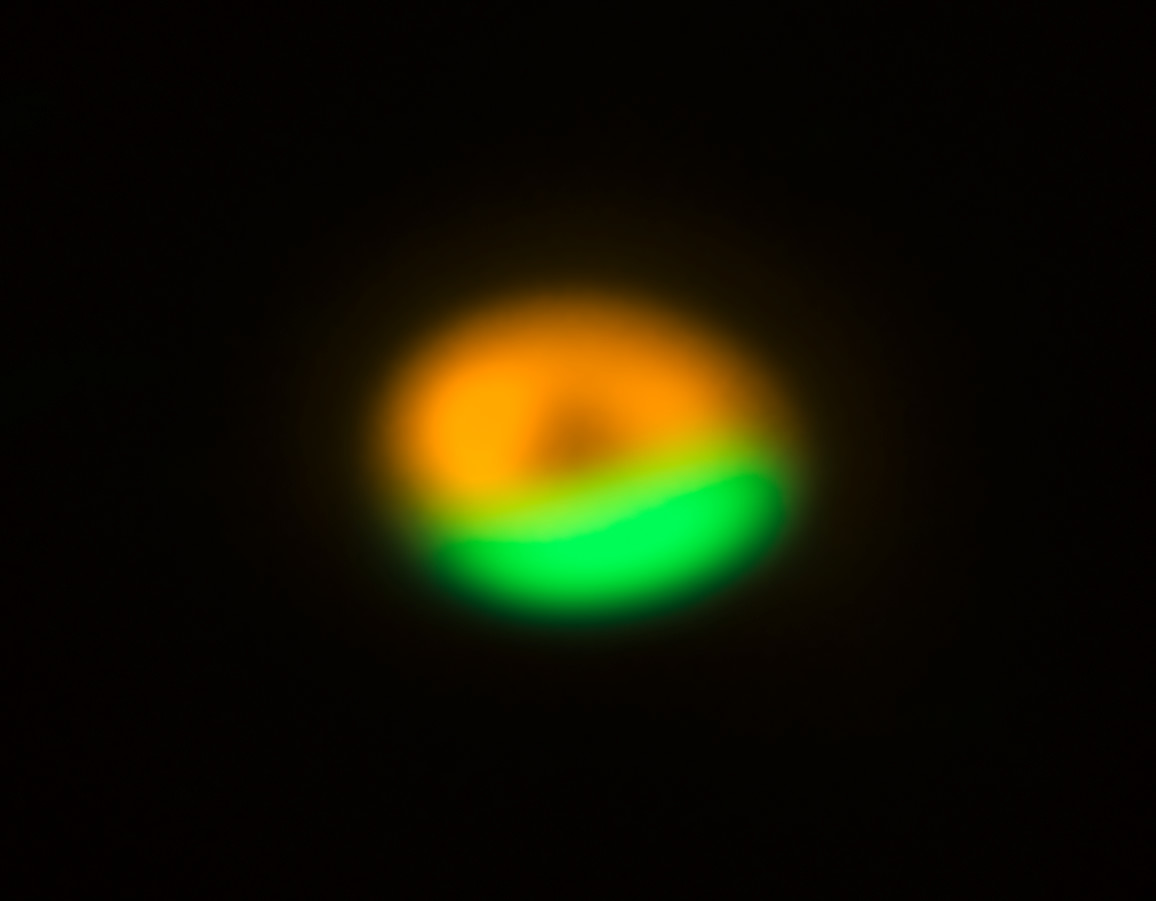

ALMA and VLT image of comet factory around Oph-IRS 48

This image from the Atacama Large Millimeter/submillimeter Array (ALMA) shows the dust trap in the disc that surrounds the system Oph-IRS 48. The dust trap provides a safe haven for tiny particles in the disc, allowing them to clump together and grow to sizes that allow them to survive on their own. The green region shows where the larger particles are located (millimetre-sized) and is the dust trap seen discovered by ALMA. The orange ring shows observations of much finer dust particles (micron-sized) using the VISIR instrument on ESO's Very Large Telescope.

Credit: ALMA (ESO/NAOJ/NRAO)/Nienke van der Marel